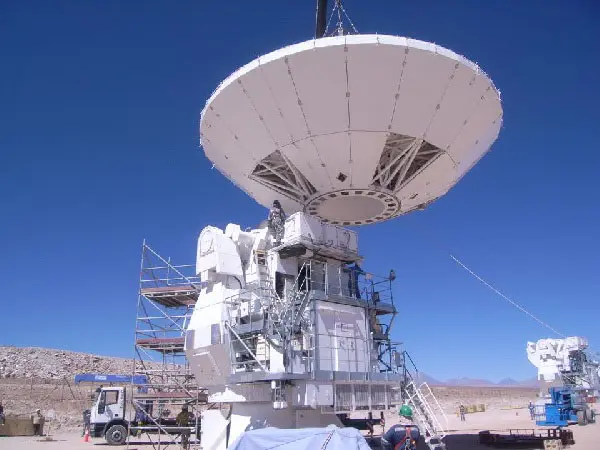

Japanese Antenna Construction

Mounting of the Japanese antenna in the NAOJ construction area.

Credit: ALMA (ESO/NAOJ/NRAO) | Download image